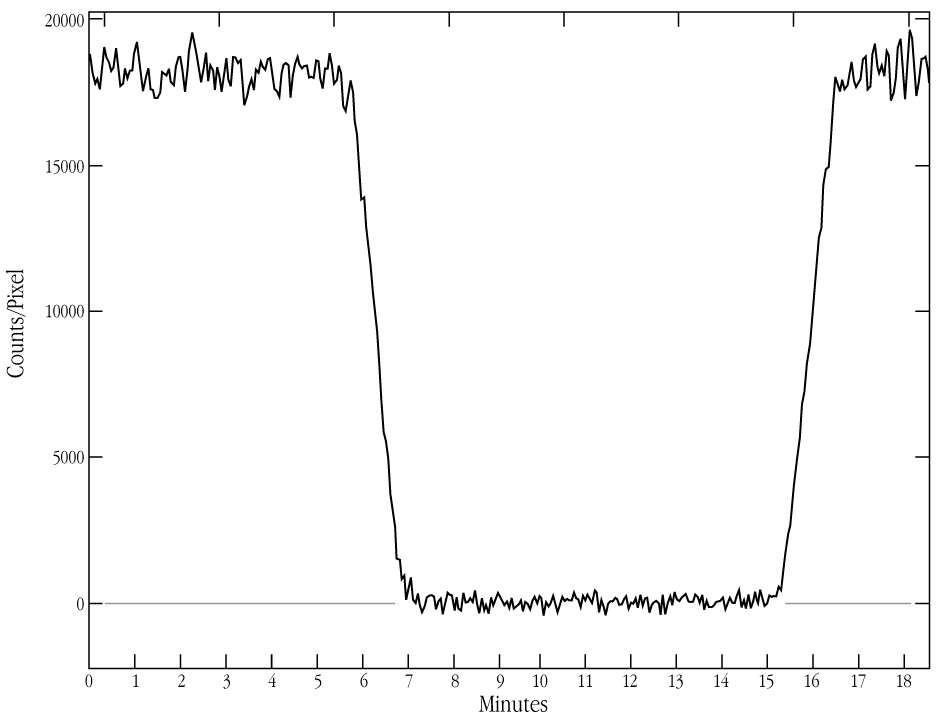

NN Ser light curve around total eclipse

This is the light-curve of the variable stellar system NN Ser, as extracted from the drift exposure shown in ESO Press Photo eso9936 . The count rate is proportional to the brightness of the object; it is about 18,000 counts/pix outside the eclipse and decreases to about 70 counts during the total eclipse (since the full range of the eclipse is shown here, this low level is almost indistinguishable from 0 in this figure). Various properties of the two stars in the NN Ser system may be determined from the shape of the light-curve. The fact that the light-curve is "flat" at the bottom is a clear sign that the eclipse is total, i.e. the hot white dwarf star is completely hidden behind the cool red dwarf star.

Credit: ESO